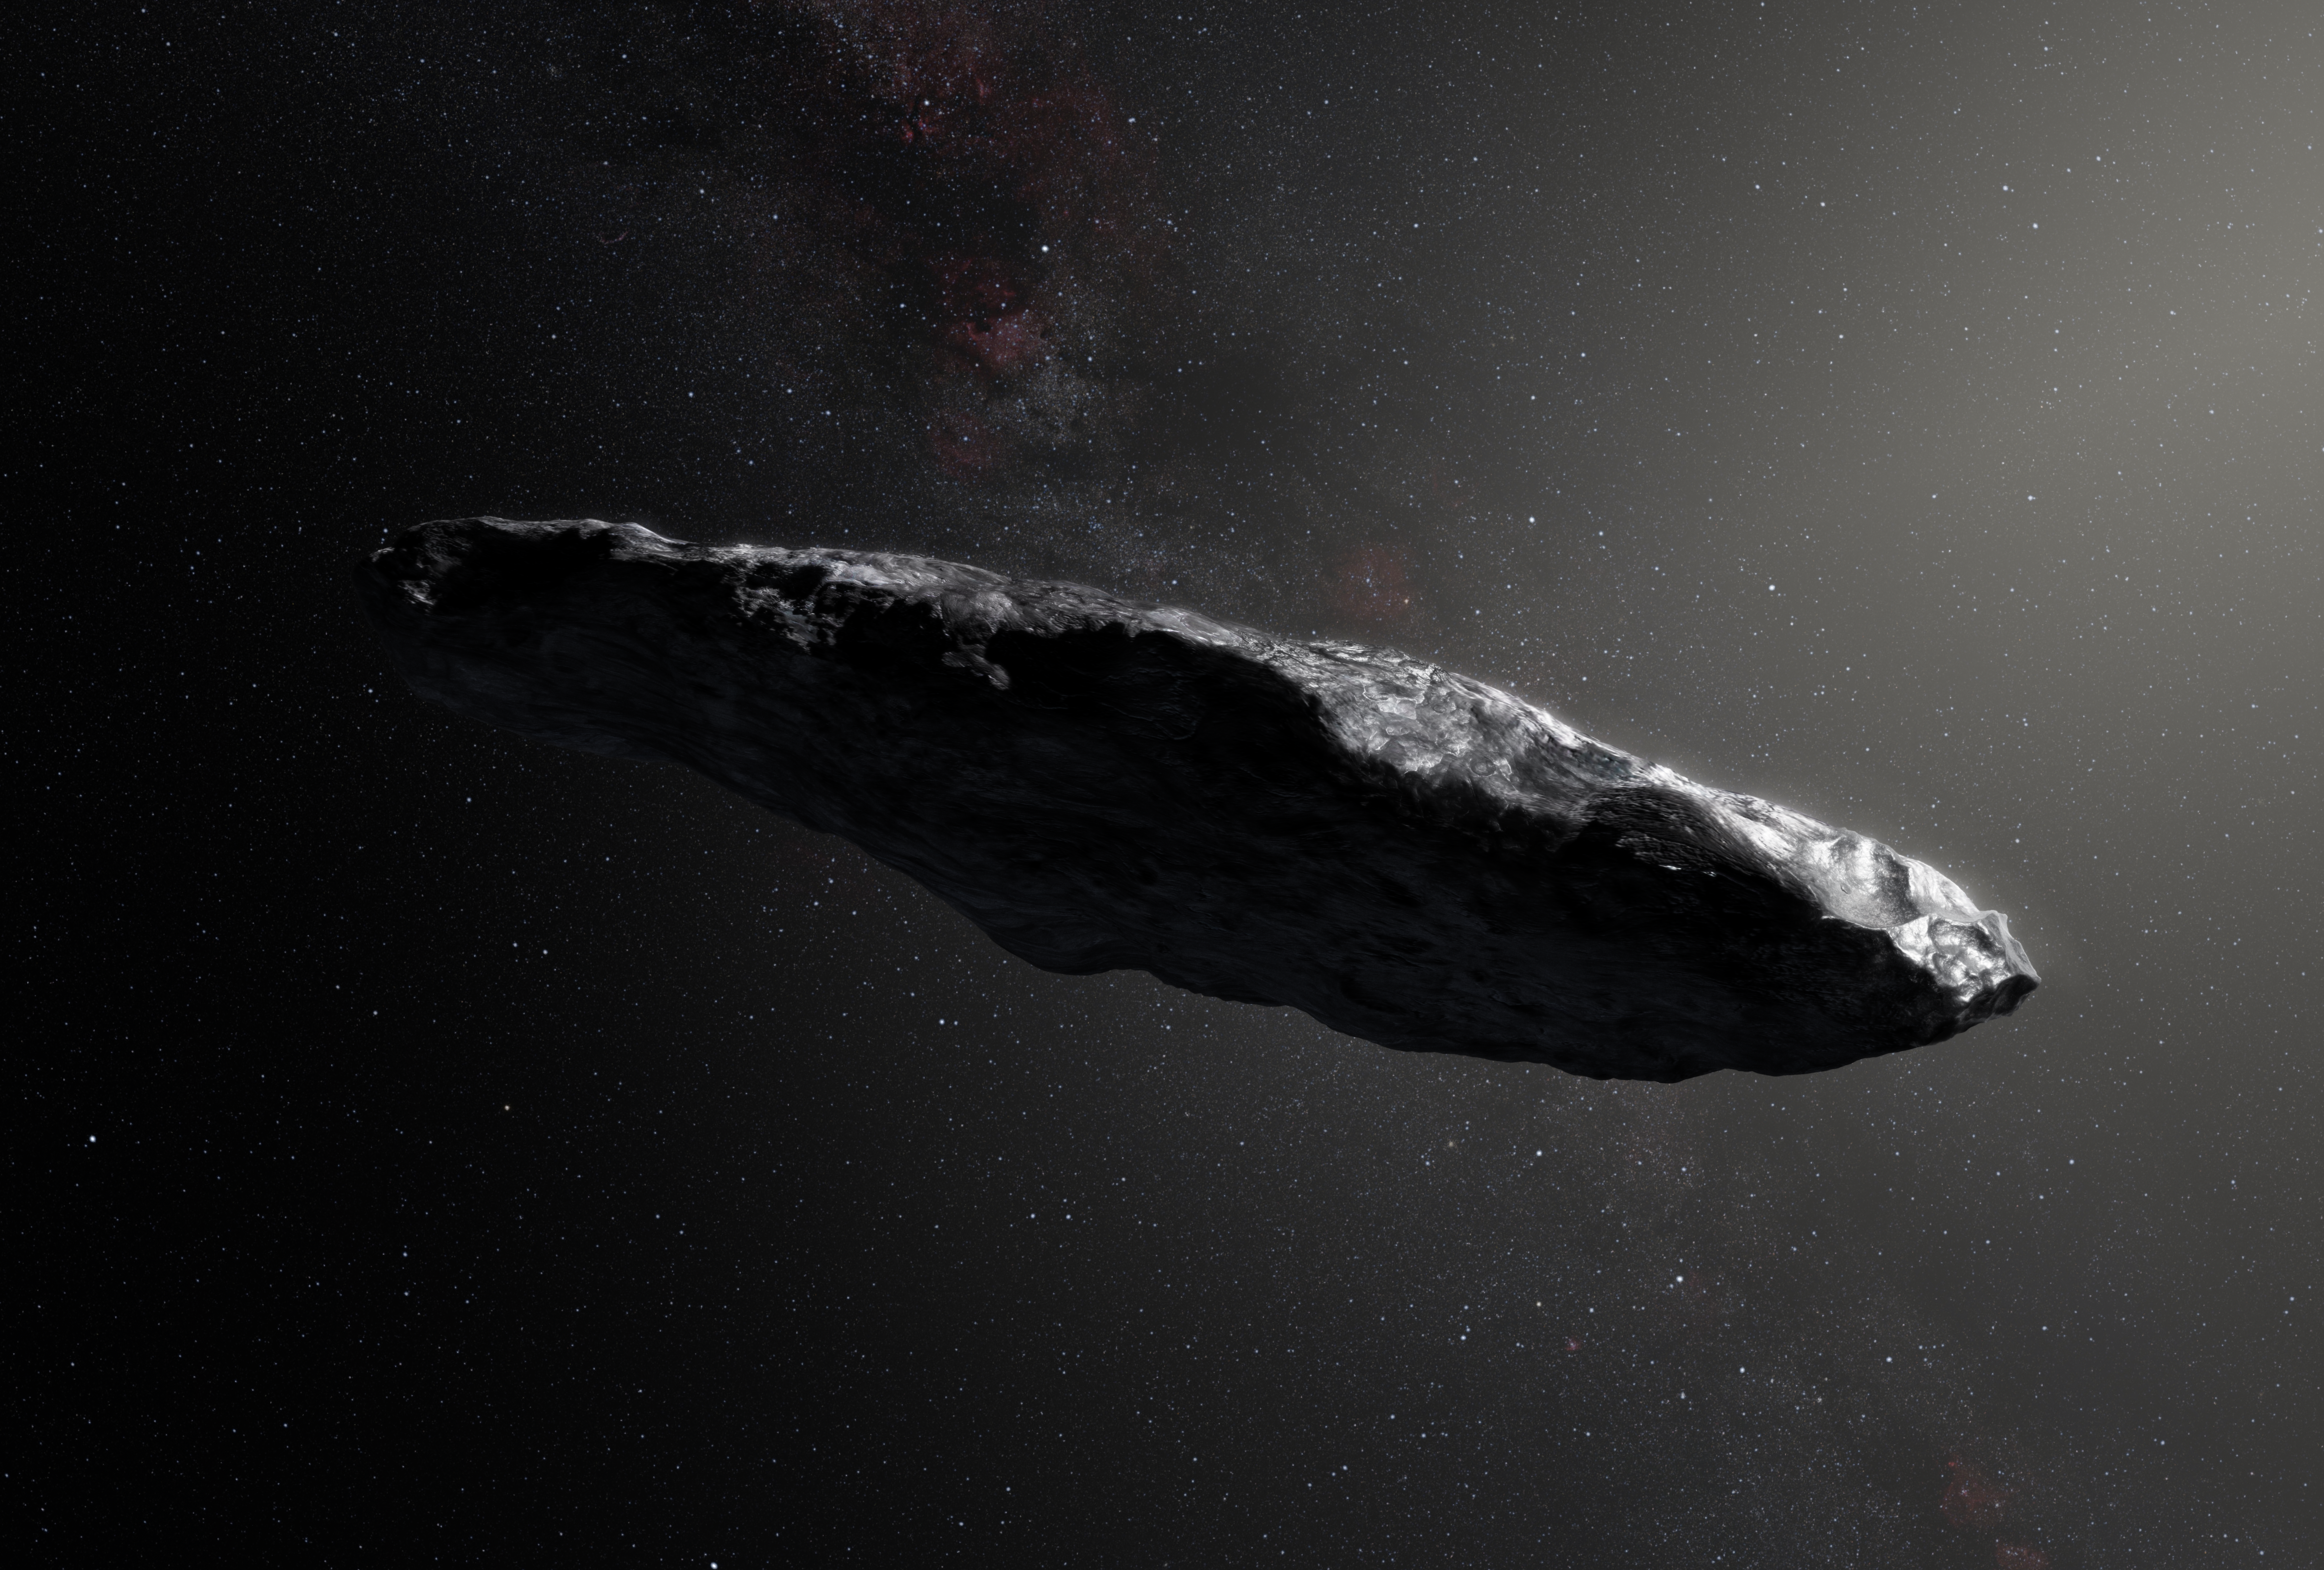

Artist’s impression of the interstellar asteroid `Oumuamua

This artist’s impression shows the first interstellar asteroid, `Oumuamua. Observations from ESO’s Very Large Telescope in Chile and other observatories around the world show that this unique object was travelling through space for millions of years before its chance encounter with our star system. It seems to be a dark red highly-elongated metallic or rocky object, about 400 metres long, and is unlike anything normally found in the Solar System.

Credit: ESO/M. Kornmesser